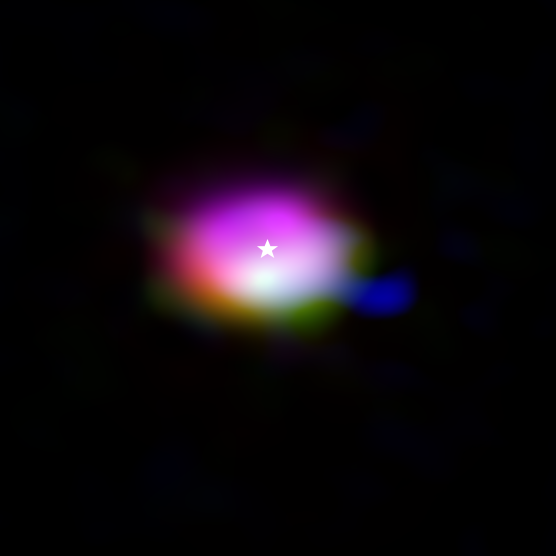

Molecules in the disc around the star IRS 48 (composite)

This composite image from the Atacama Large Millimeter/submillimeter Array (ALMA) shows where various gas molecules were found in the disc around the IRS 48 star, also known as Oph-IRS 48. The disc contains a cashew-nut-shaped region in its southern part, which traps millimetre-sized dust grains that can come together and grow into kilometre-sized objects like comets, asteroids and potentially even planets. Recent observations spotted several complex organic molecules in this region, including formaldehyde (orange), methanol (green) and dimethyl ether (blue), the last being the largest molecule found in a planet-forming disc to date. The emission signaling the presence of these molecules is clearly stronger in the disc’s dust trap, while carbon monoxide gas (purple) is present in the entire gas disc. The location of the central star is marked with a star.

Credit: ALMA (ESO/NAOJ/NRAO)/A. Pohl, van der Marel et al., Brunken et al.